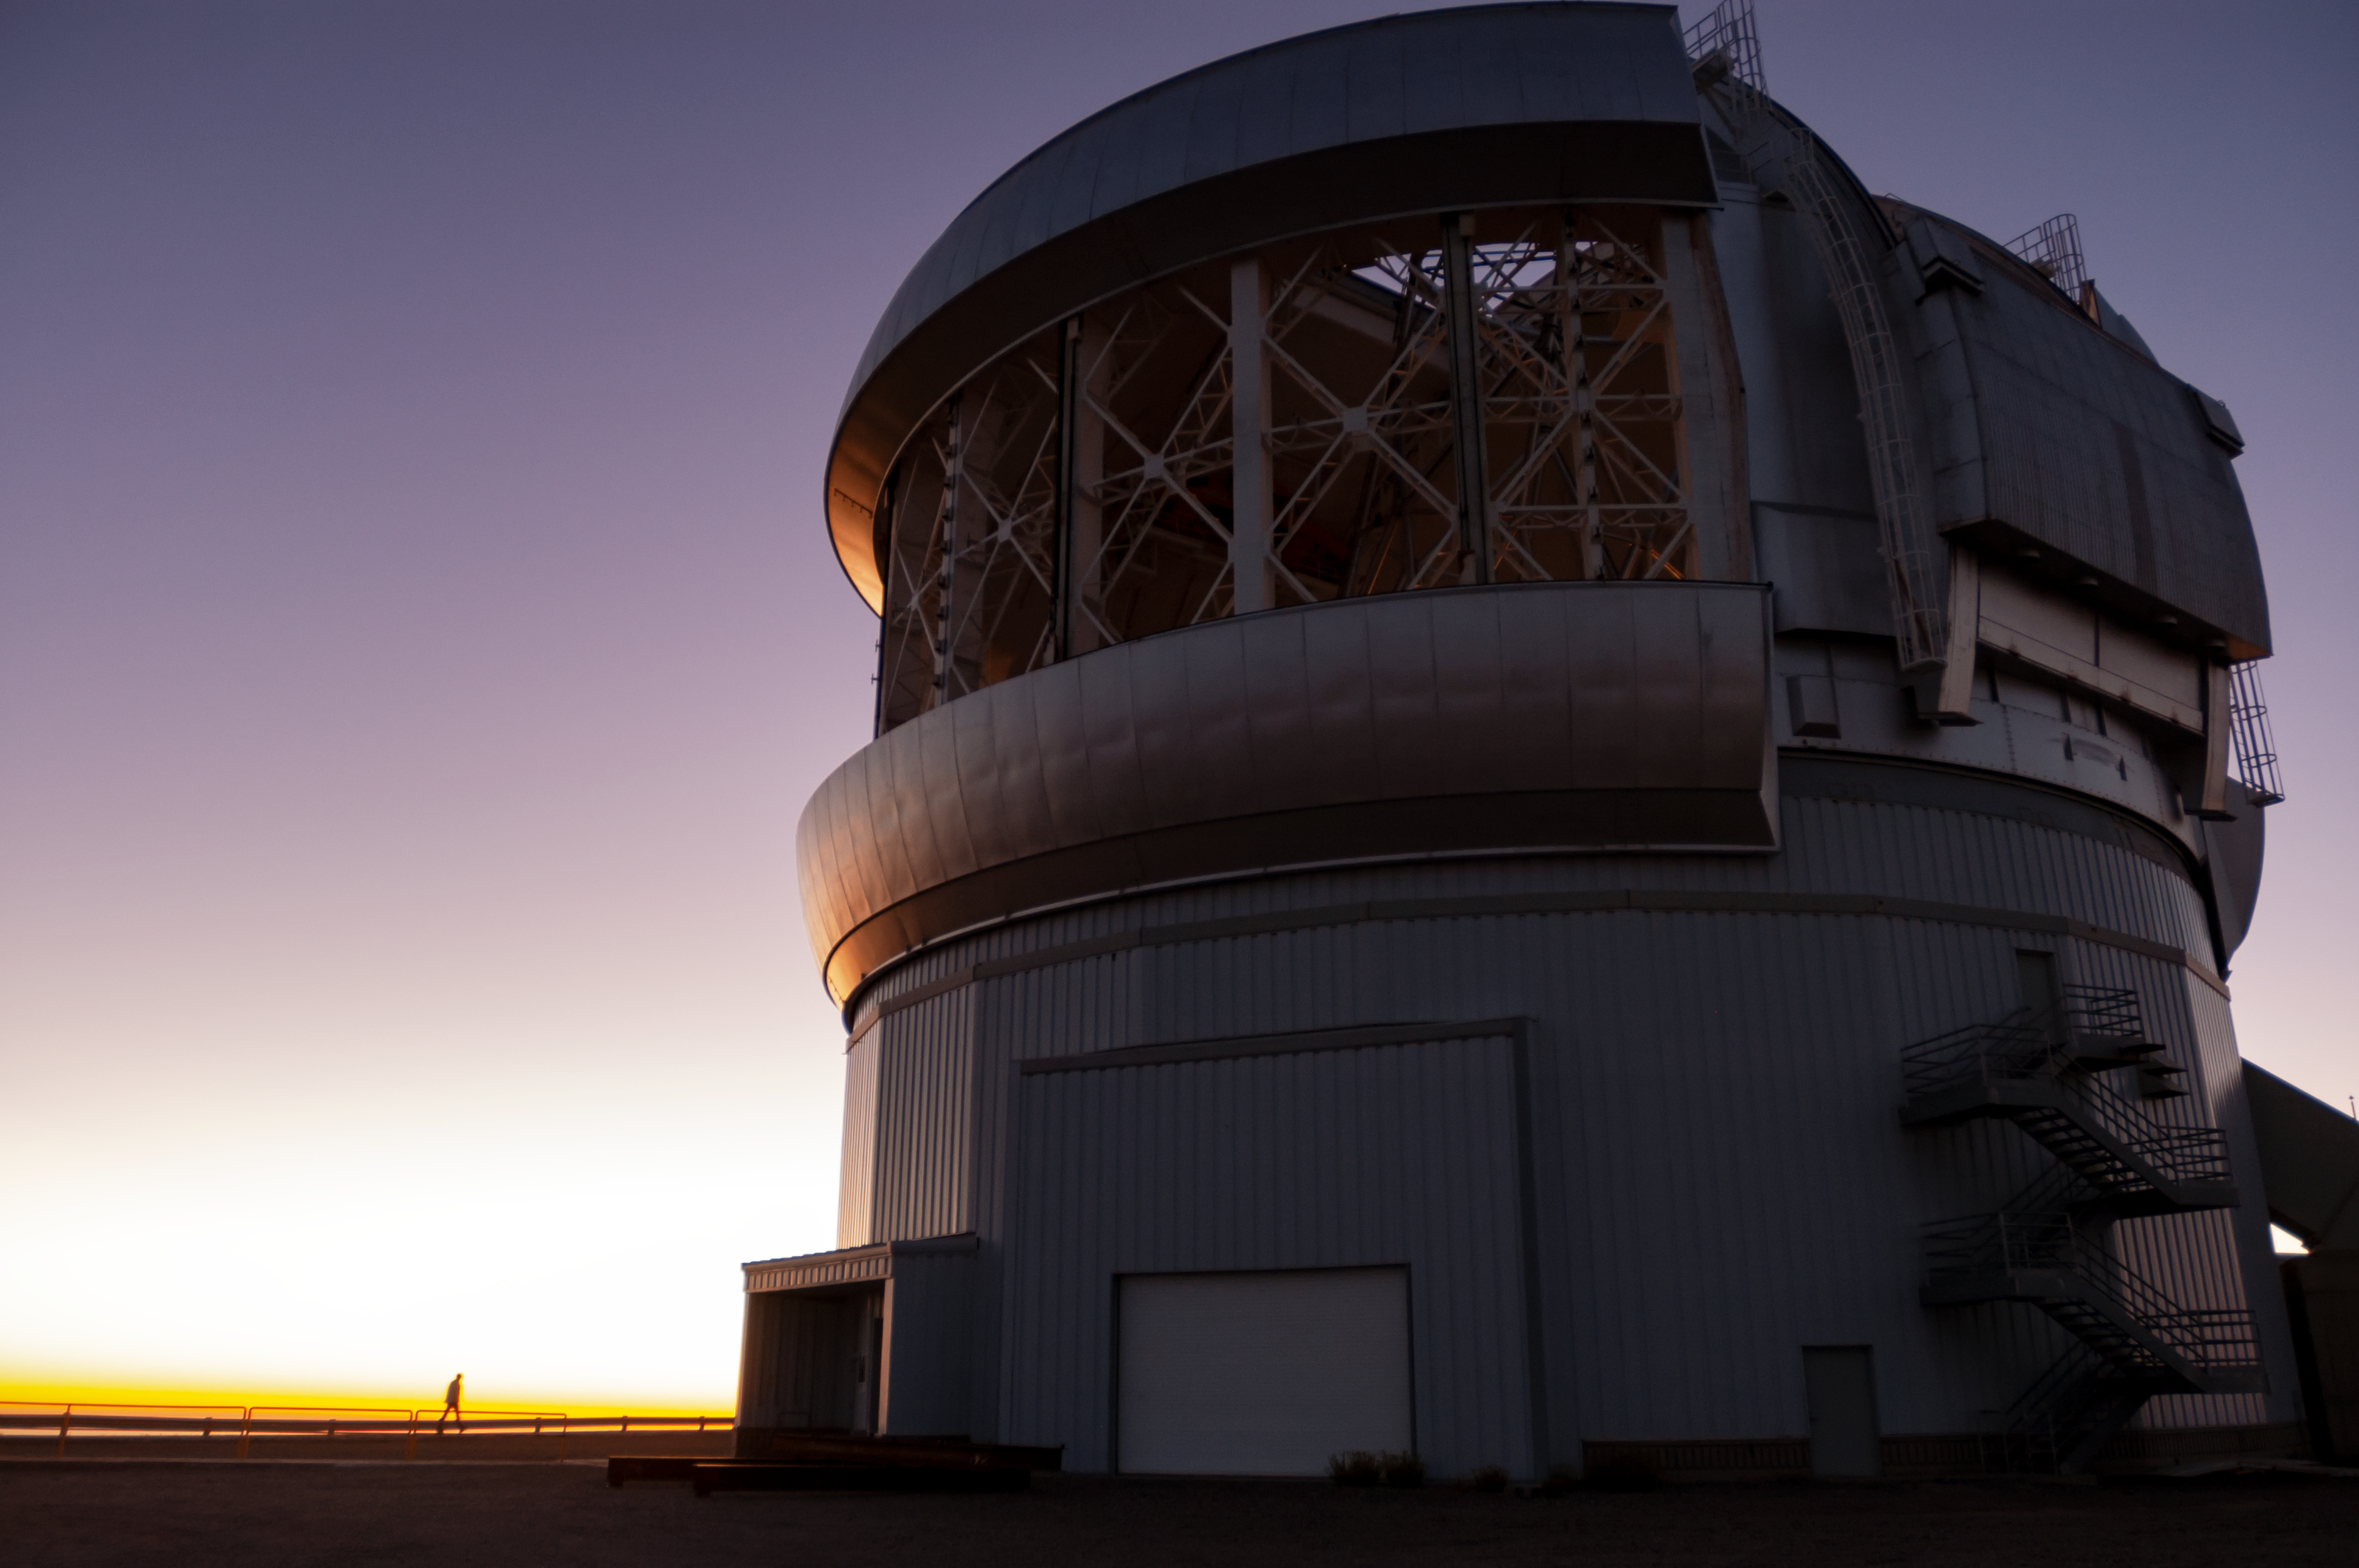

Gemini South in sunset

Gemini South in sunset.

Credit: International Gemini Observatory/NOIRLab/NSF/AURA/M. Paredes